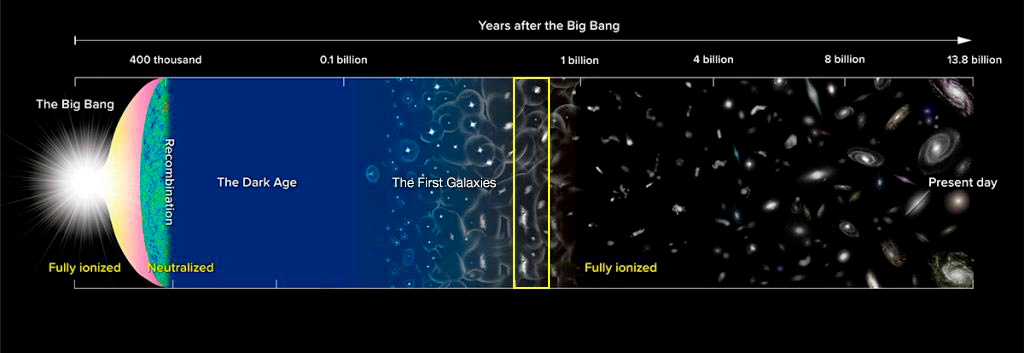

Distant Galaxies ‘Lift the Veil’ on the End of the Cosmic Dark Ages

Milestones in the history of the Universe (not to scale). The intergalactic gas was in a neutral state from about 300,000 years after the Big Bang until light from the first generation of stars and galaxies began to ionize it. The gas was completely ionized after 1 billion years. The LAGER study takes a close look at the state of the Universe at 800 million years (yellow box) to investigate when and how this transformation occurred.

Credit: NAOJ